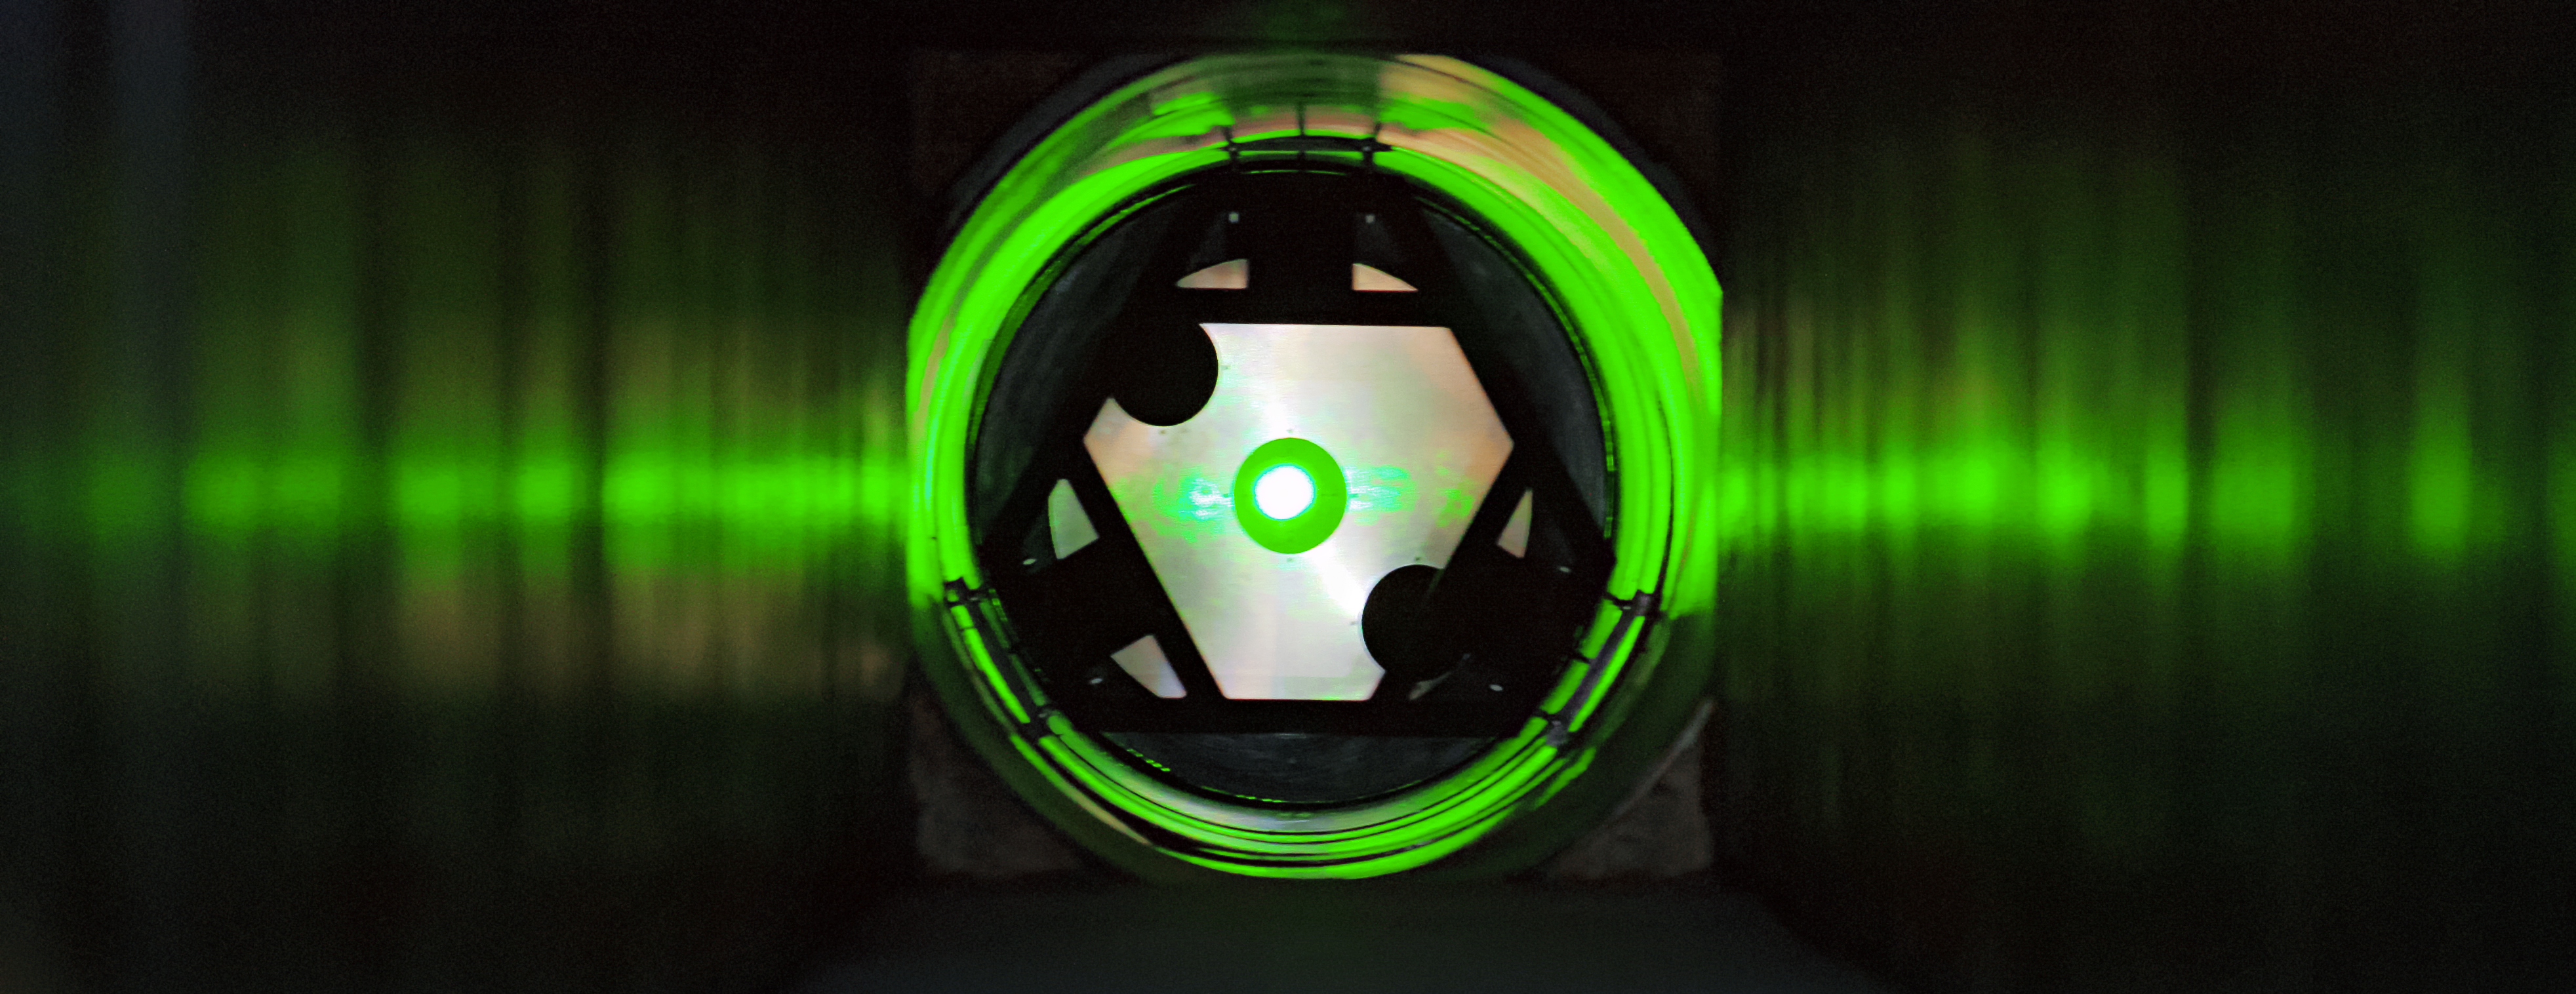

ESPRESSO milestone

A big step towards adding ESPRESSO, a new high-resolution spectrograph to the VLT, has been achieved. For the first time, starlight from one of the Unit Telescopes (UT) that make up ESO’s Very Large Telescope (VLT) has been successfully channelled 60 metres along a tunnel leading to a new focus in the underground laboratory beneath the VLT platform where ESPRESSO will reside.

Here the tunnel is seen during an alignment test with green laser light reflected from a reference surface 60 metres away.

Credit: ESO/ESPRESSO Consortium